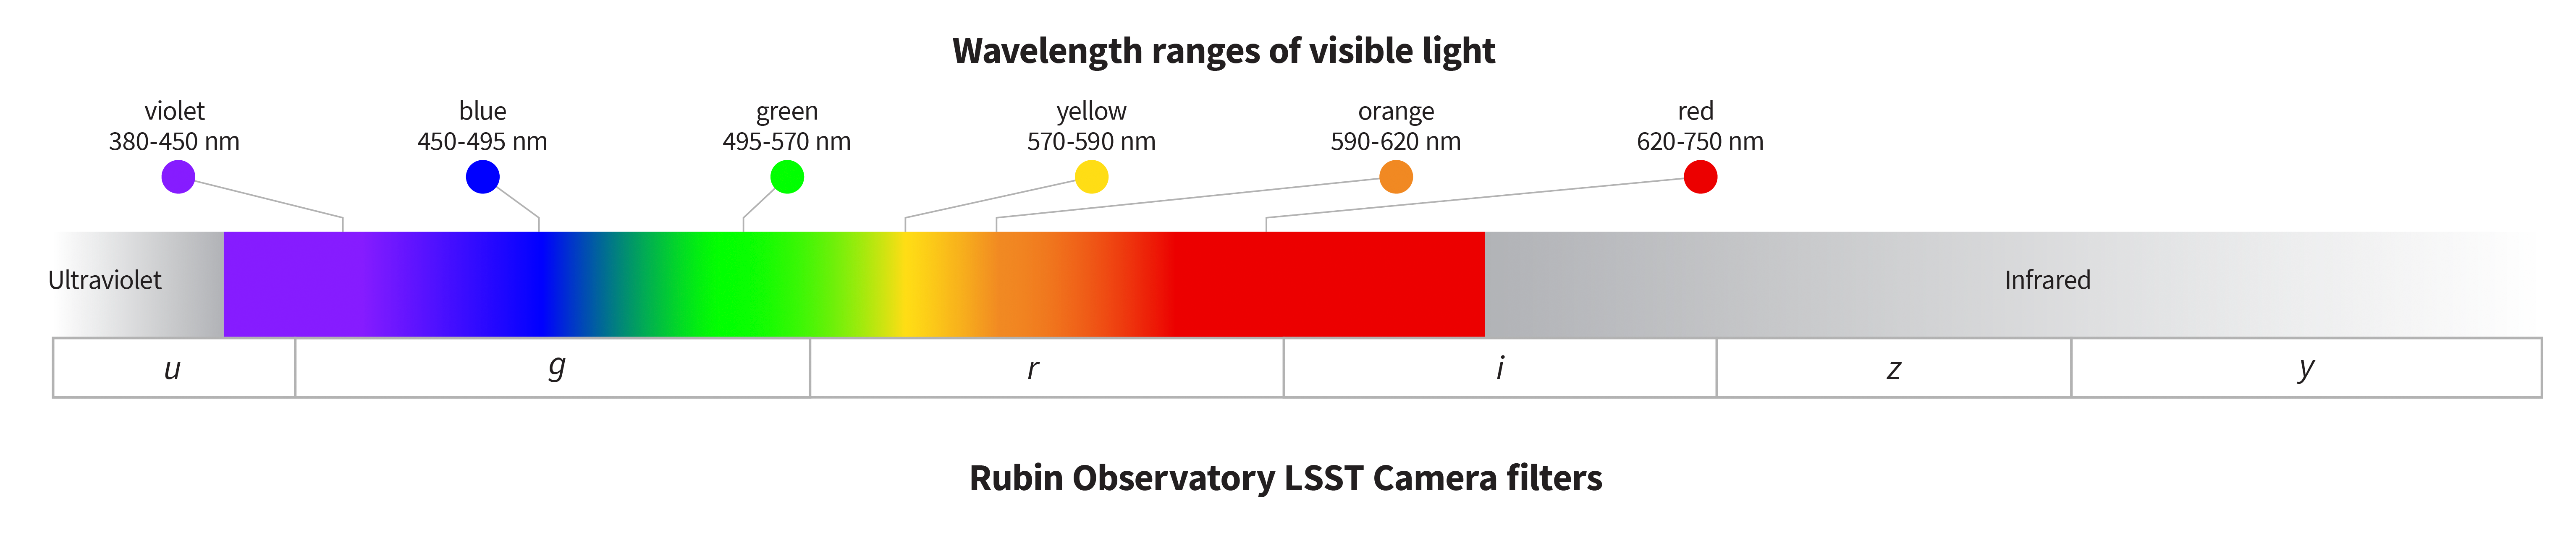

Wavelength ranges of visible light

This image compares the wavelength ranges of visible light in nanometers to the Vera C. Rubin Observatory camera filters. The Rubin filters transmit light from ultraviolet to infrared wavelengths (330 to 1060 nanometers).

Credit: RubinObs/NOIRLab/SLAC/DOE/NSF/AURA/J. Pinto